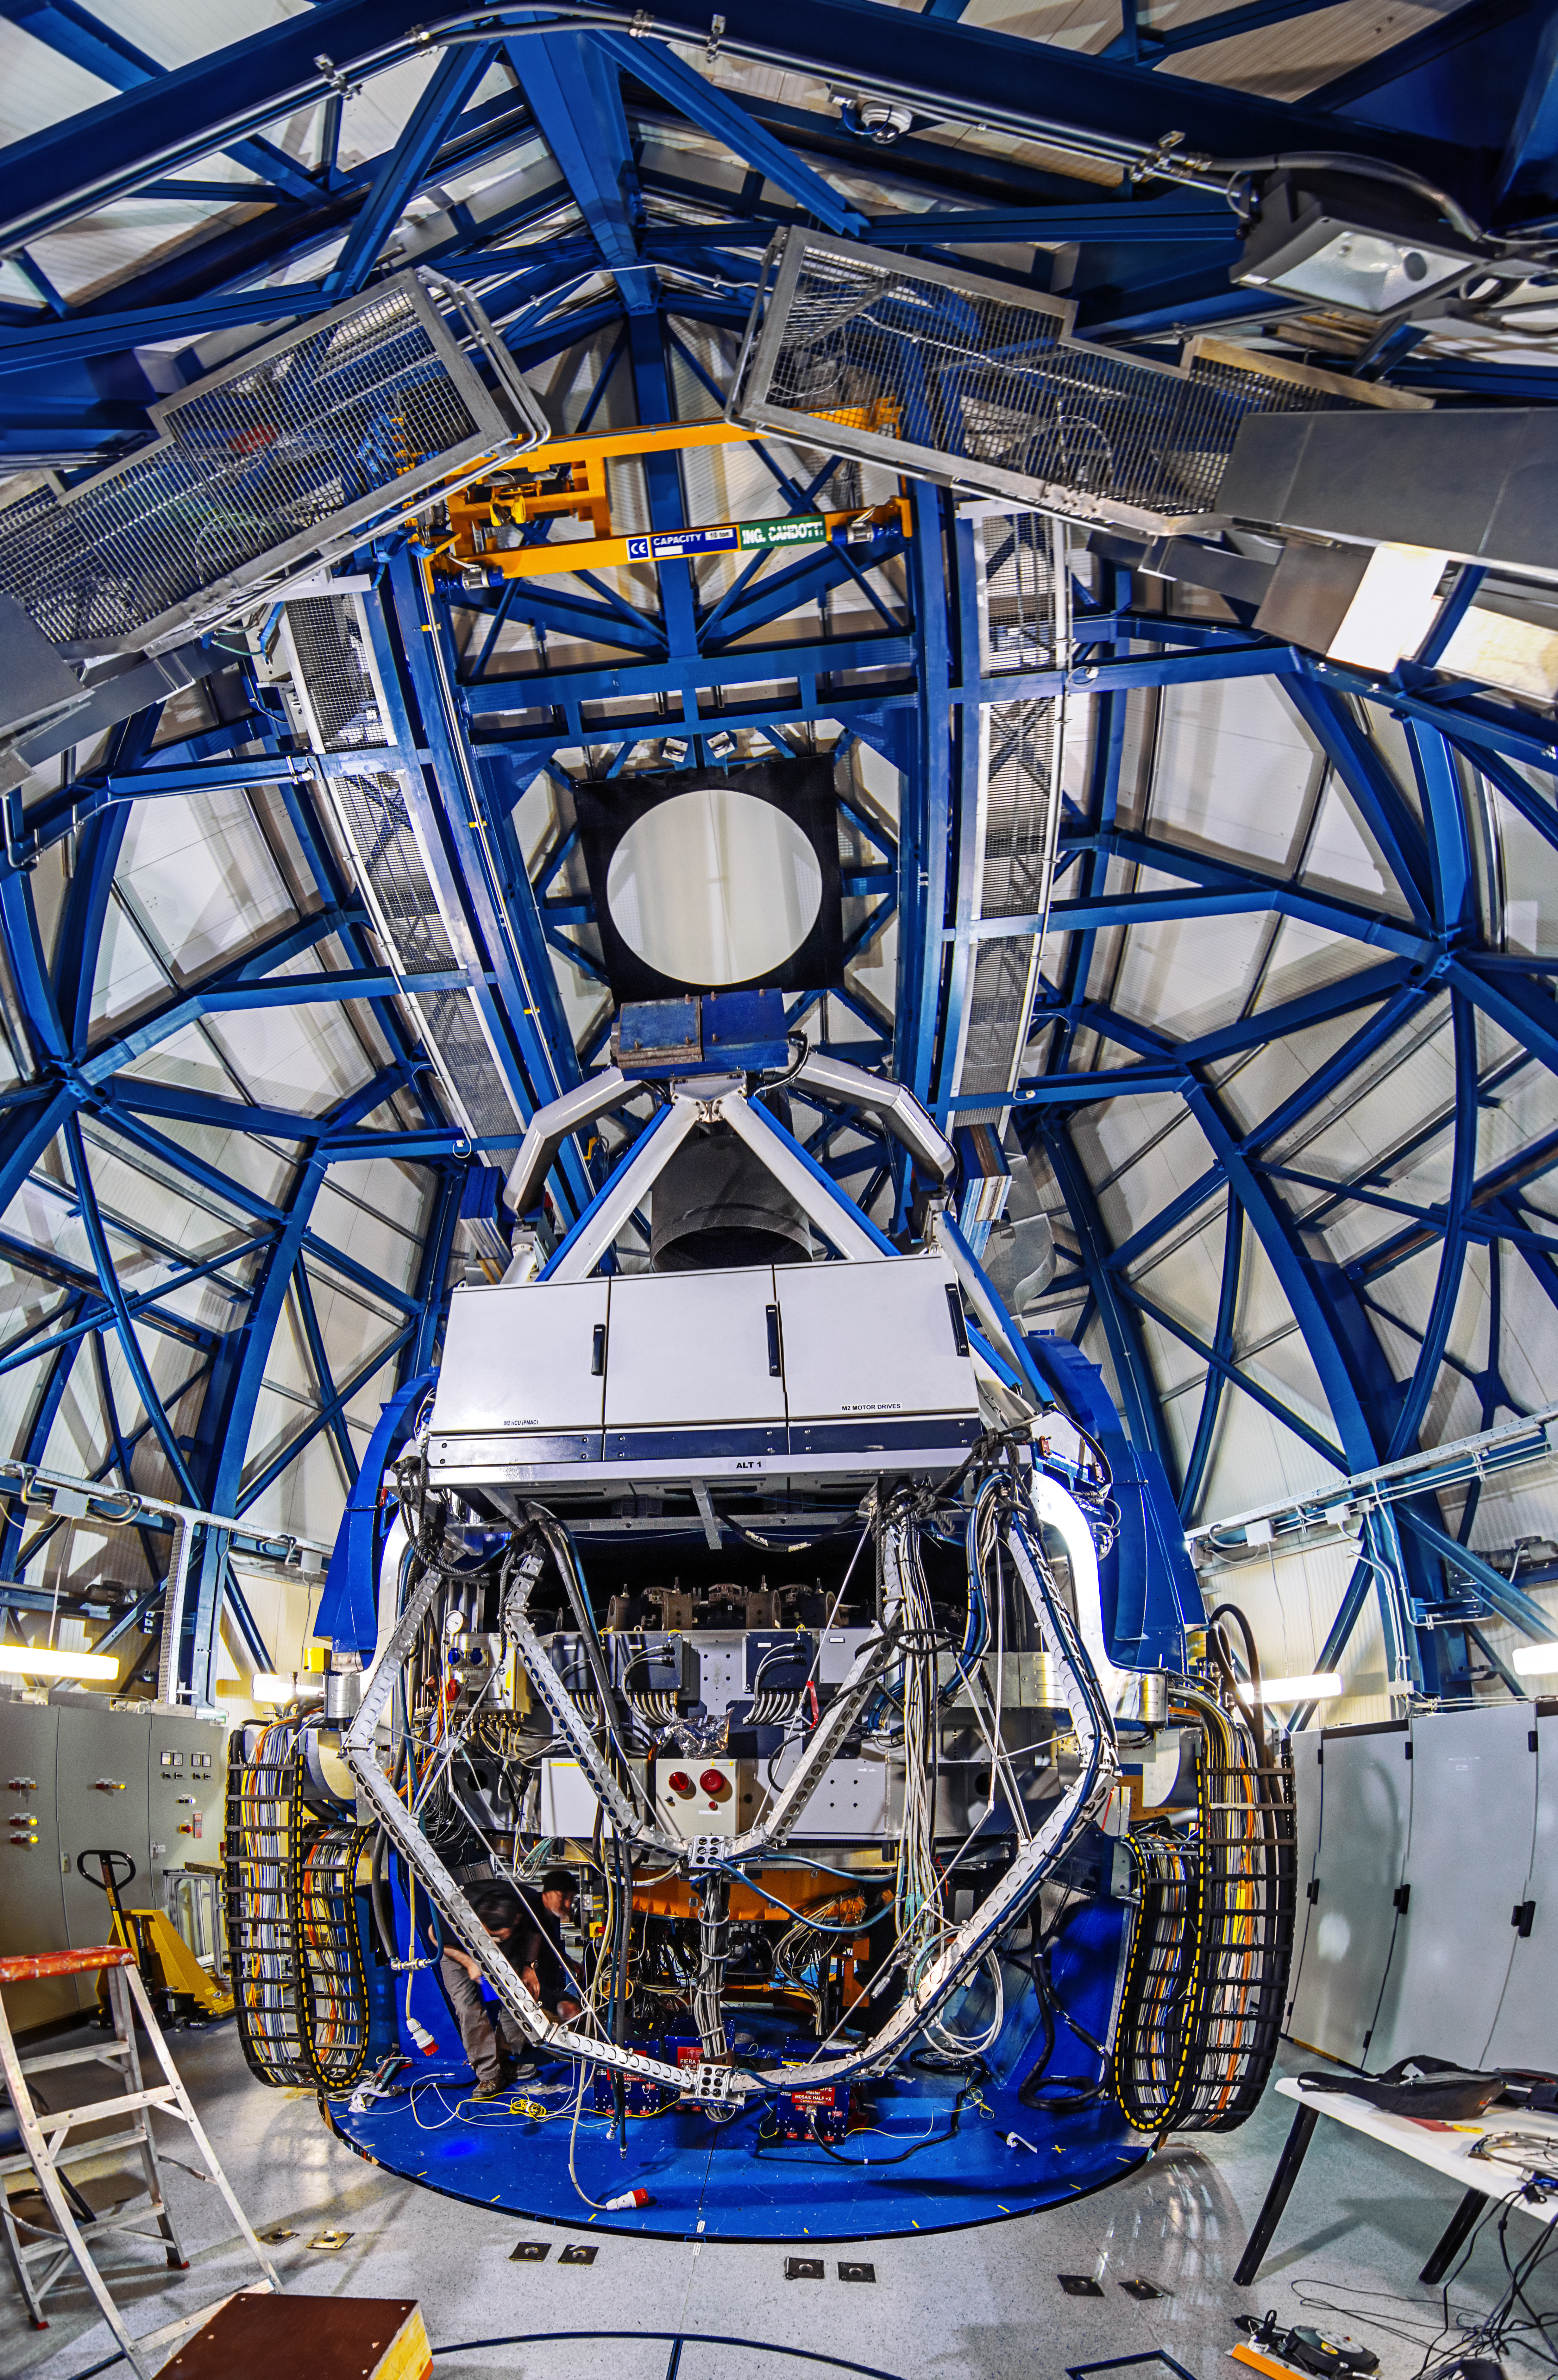

Within the enclosure

A futuristic scene of blue steel and multicoloured wiring, the interior of the VST is a dauntingly complex and yet aesthetically pleasing place.

Credit: A. Tudorica/ESO